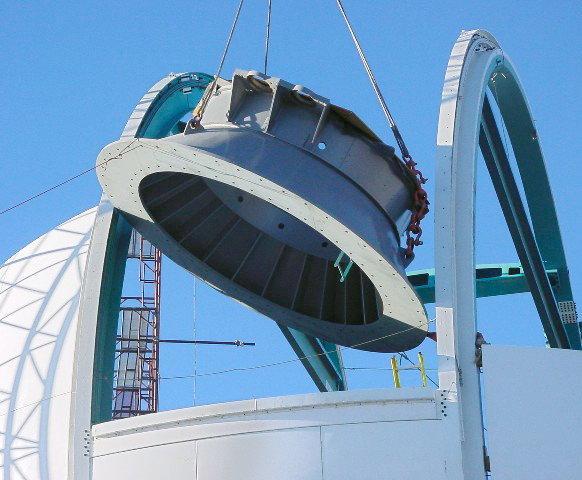

SOAR mount construction

The base cone, which carries the azimuth bearing for the telescope, is gingerly lifted into the building, marking the first step in assembly of the SOAR (SOuthern Astrophysical Research) telescope mount. For further details, see the June 2002 NOAO Newsletter (no.70), CTIO section (currently only available in PDF format).

Credit: NOIRLab/NSF/AURA